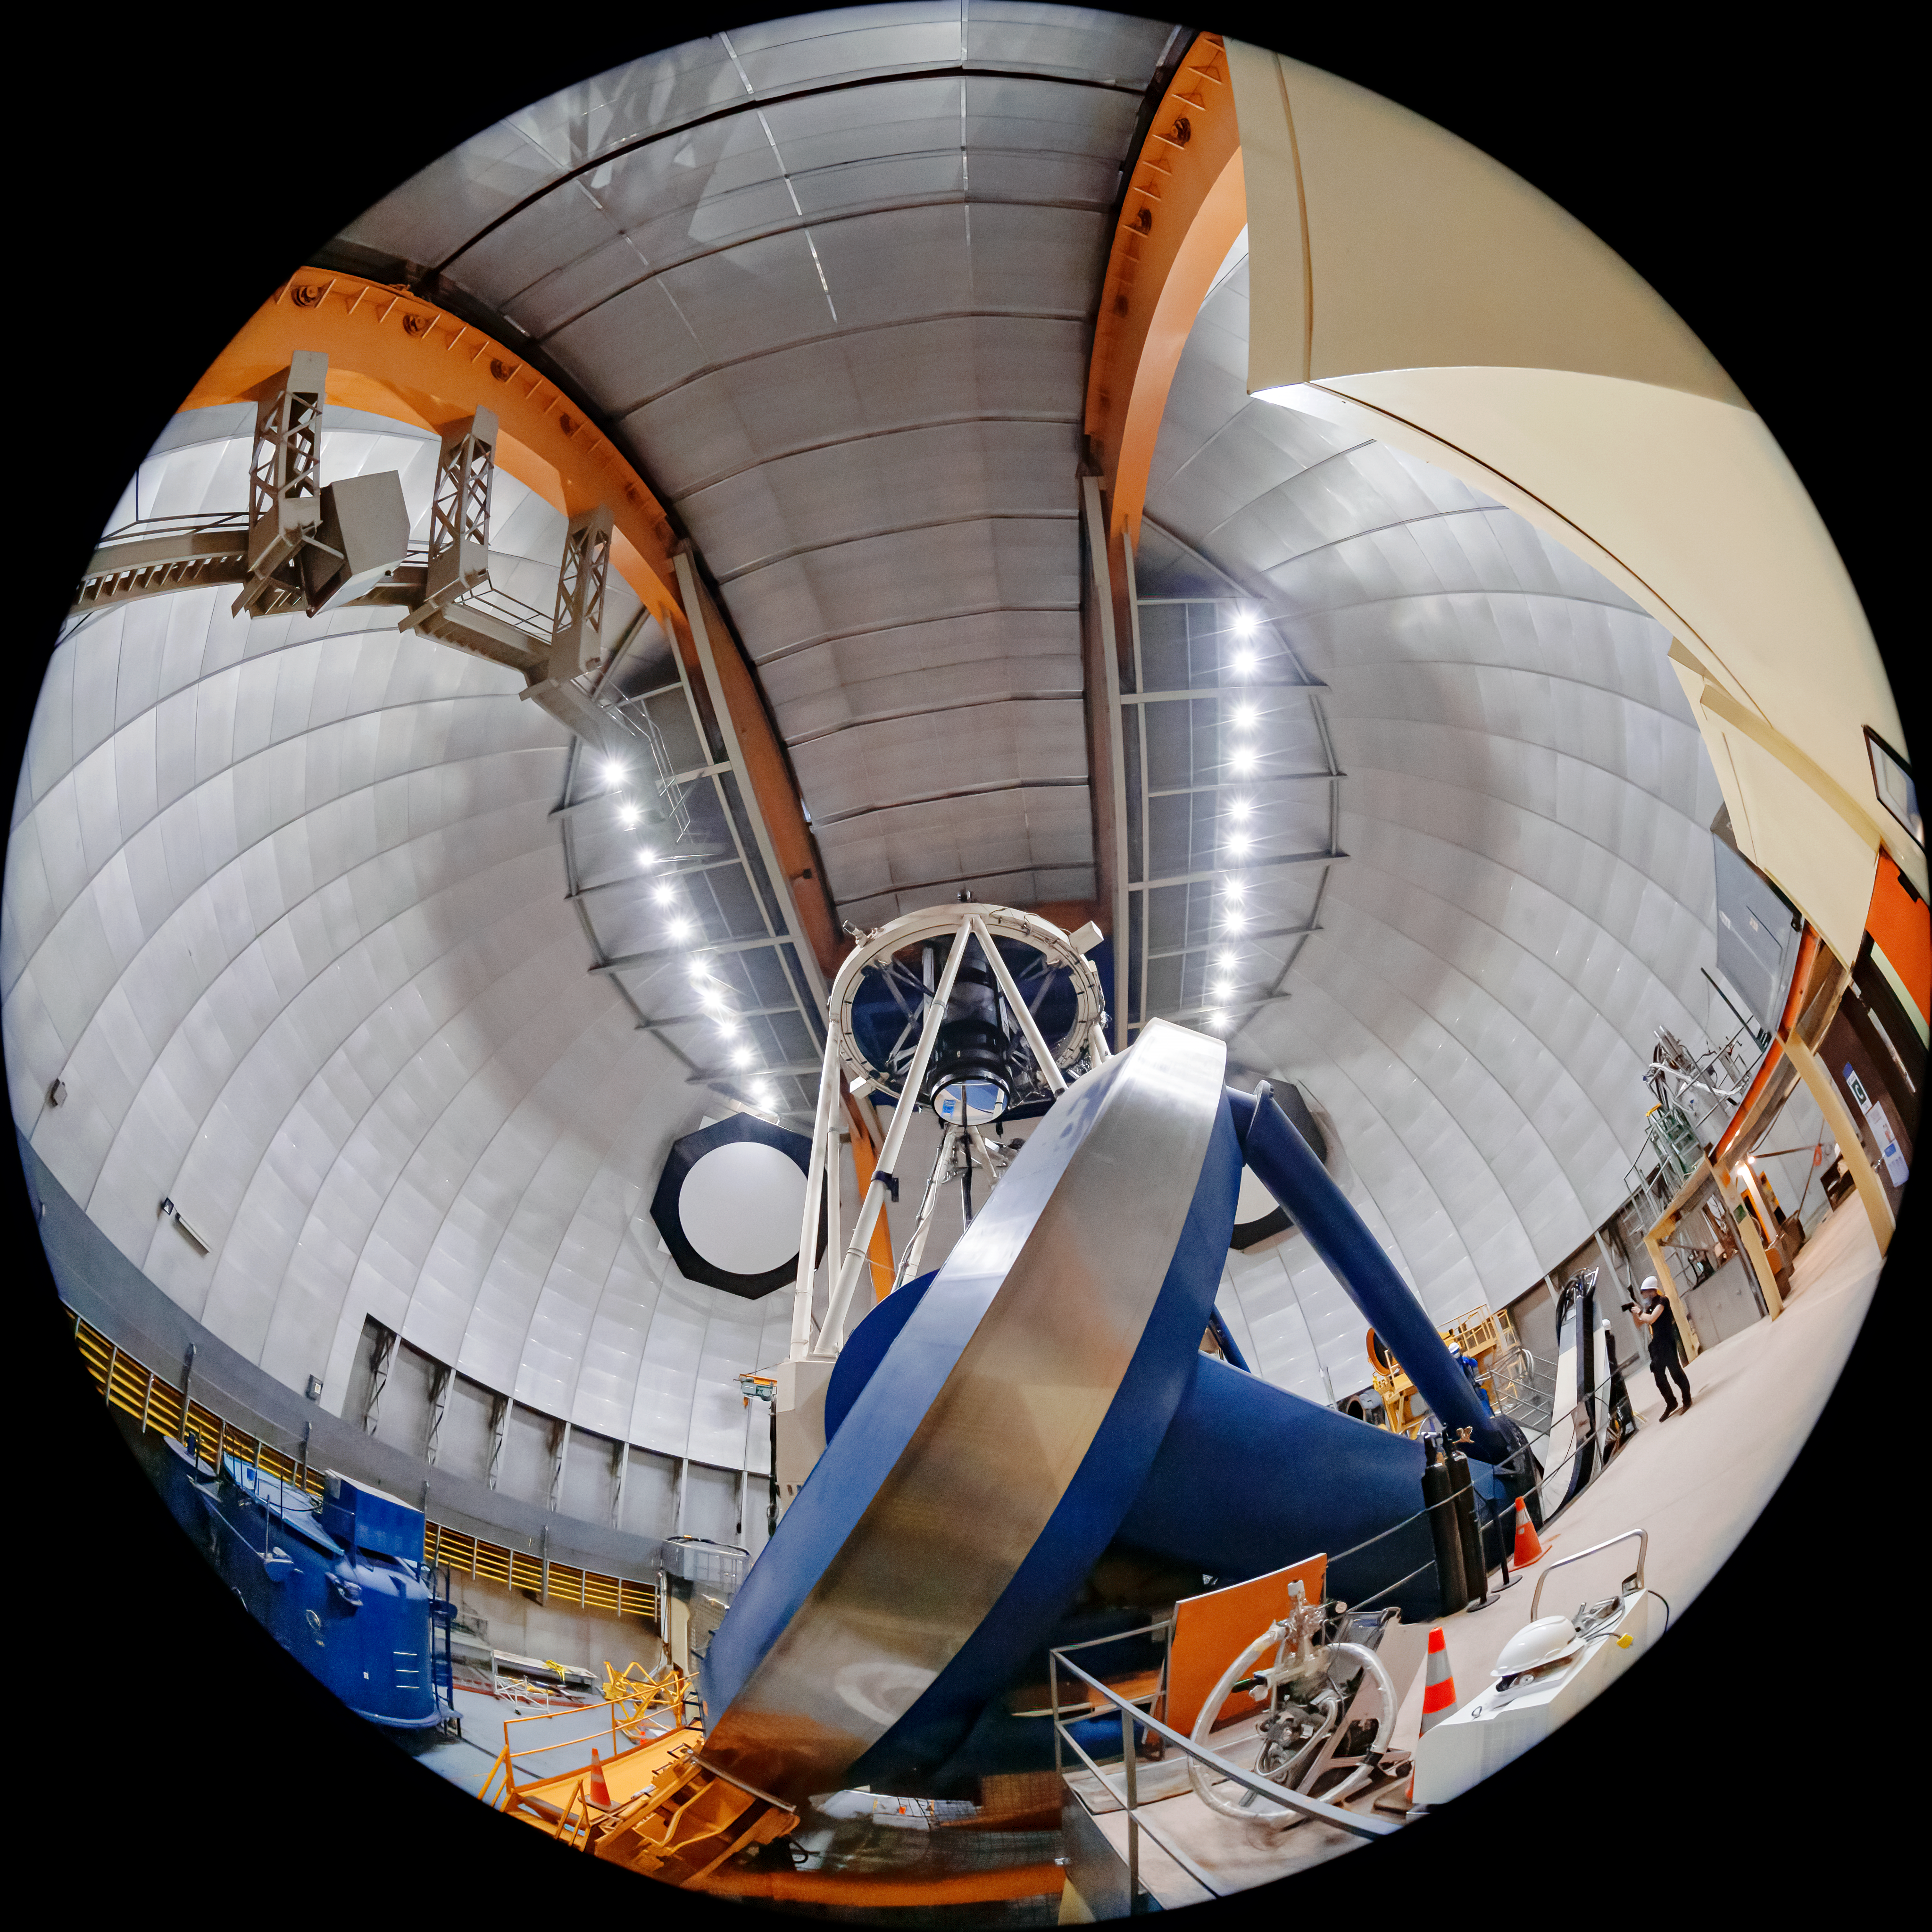

Víctor M. Blanco 4-meter Telescope Interior

The interior of the Víctor M. Blanco 4-meter Telescope at Cerro Tololo Inter-American Observatory (CTIO) in Chile.

Credit: CTIO/NOIRLab/NSF/AURA/T. Matsopoulos